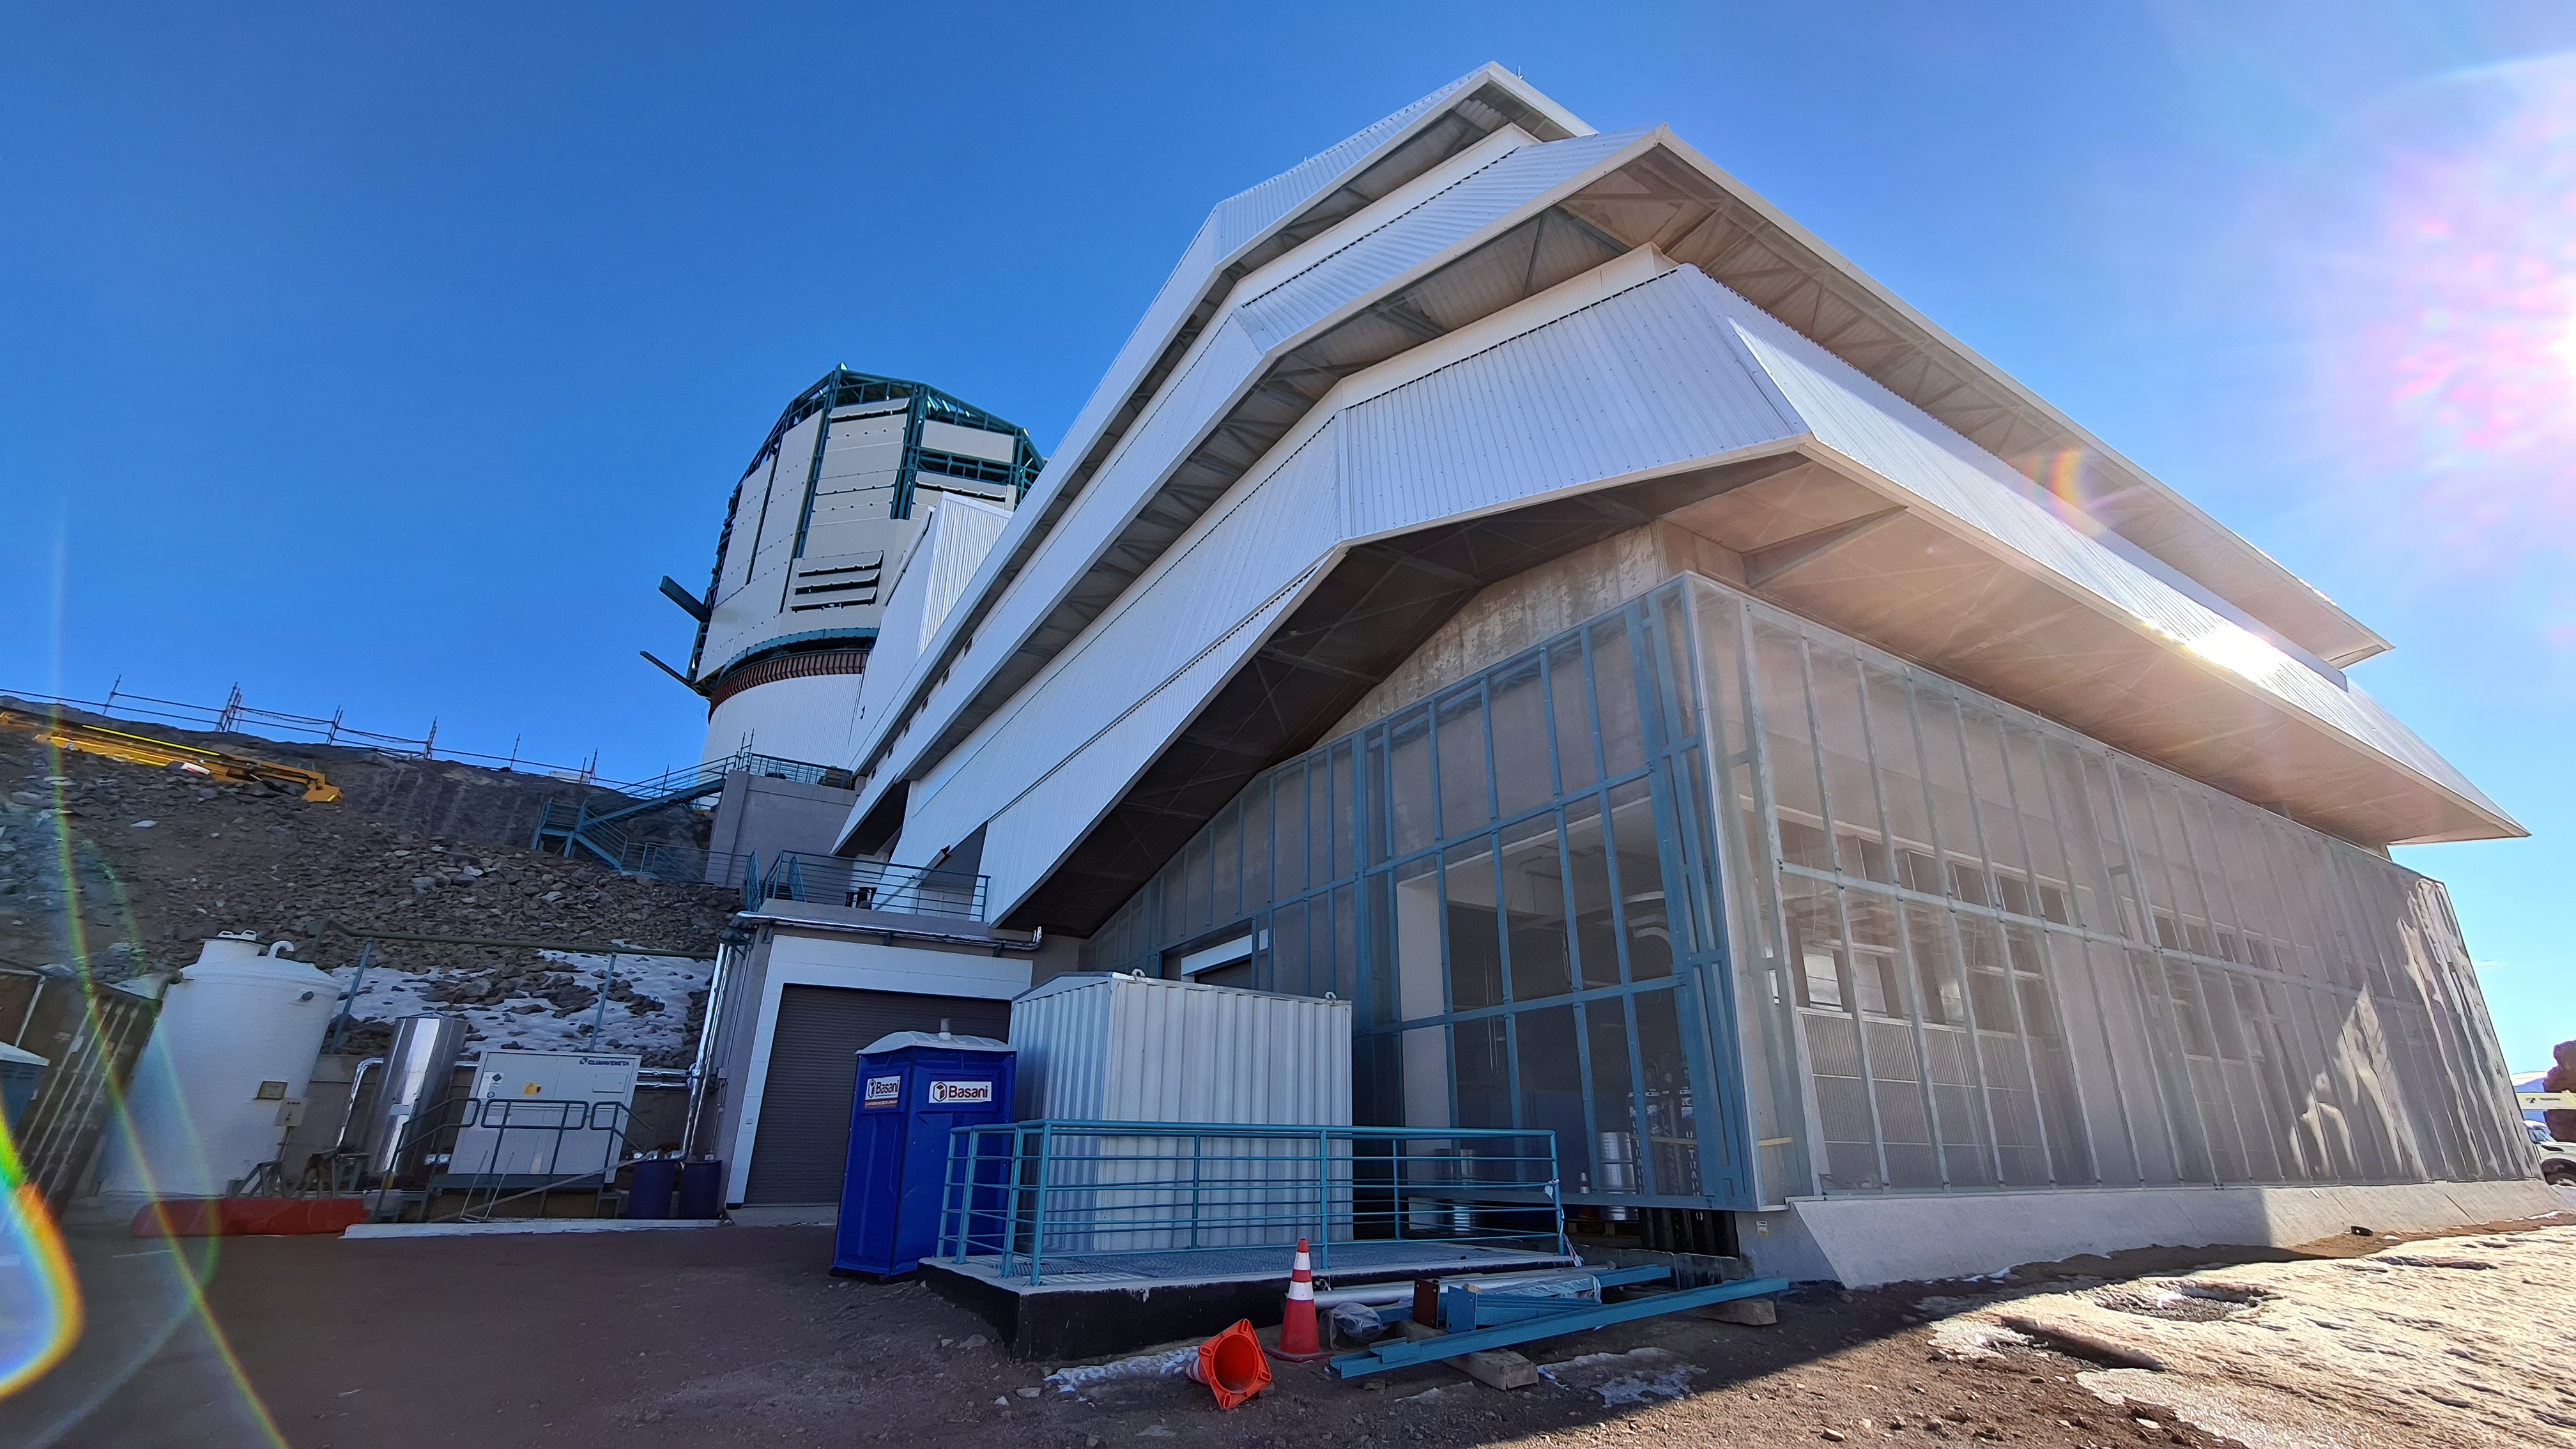

Vera C. Rubin Observatory 28 Aug. 2020

An inspection of the summit facility and equipment was performed on 28 August 2020, after some bad weather moved through the area. In general, the facilities including TMA, Dome, Power, Water lines, Casino (cafeteria), Warehouse, (M1M3), etc, are in good condition.

Credit: Rubin Obs/NSF/AURA